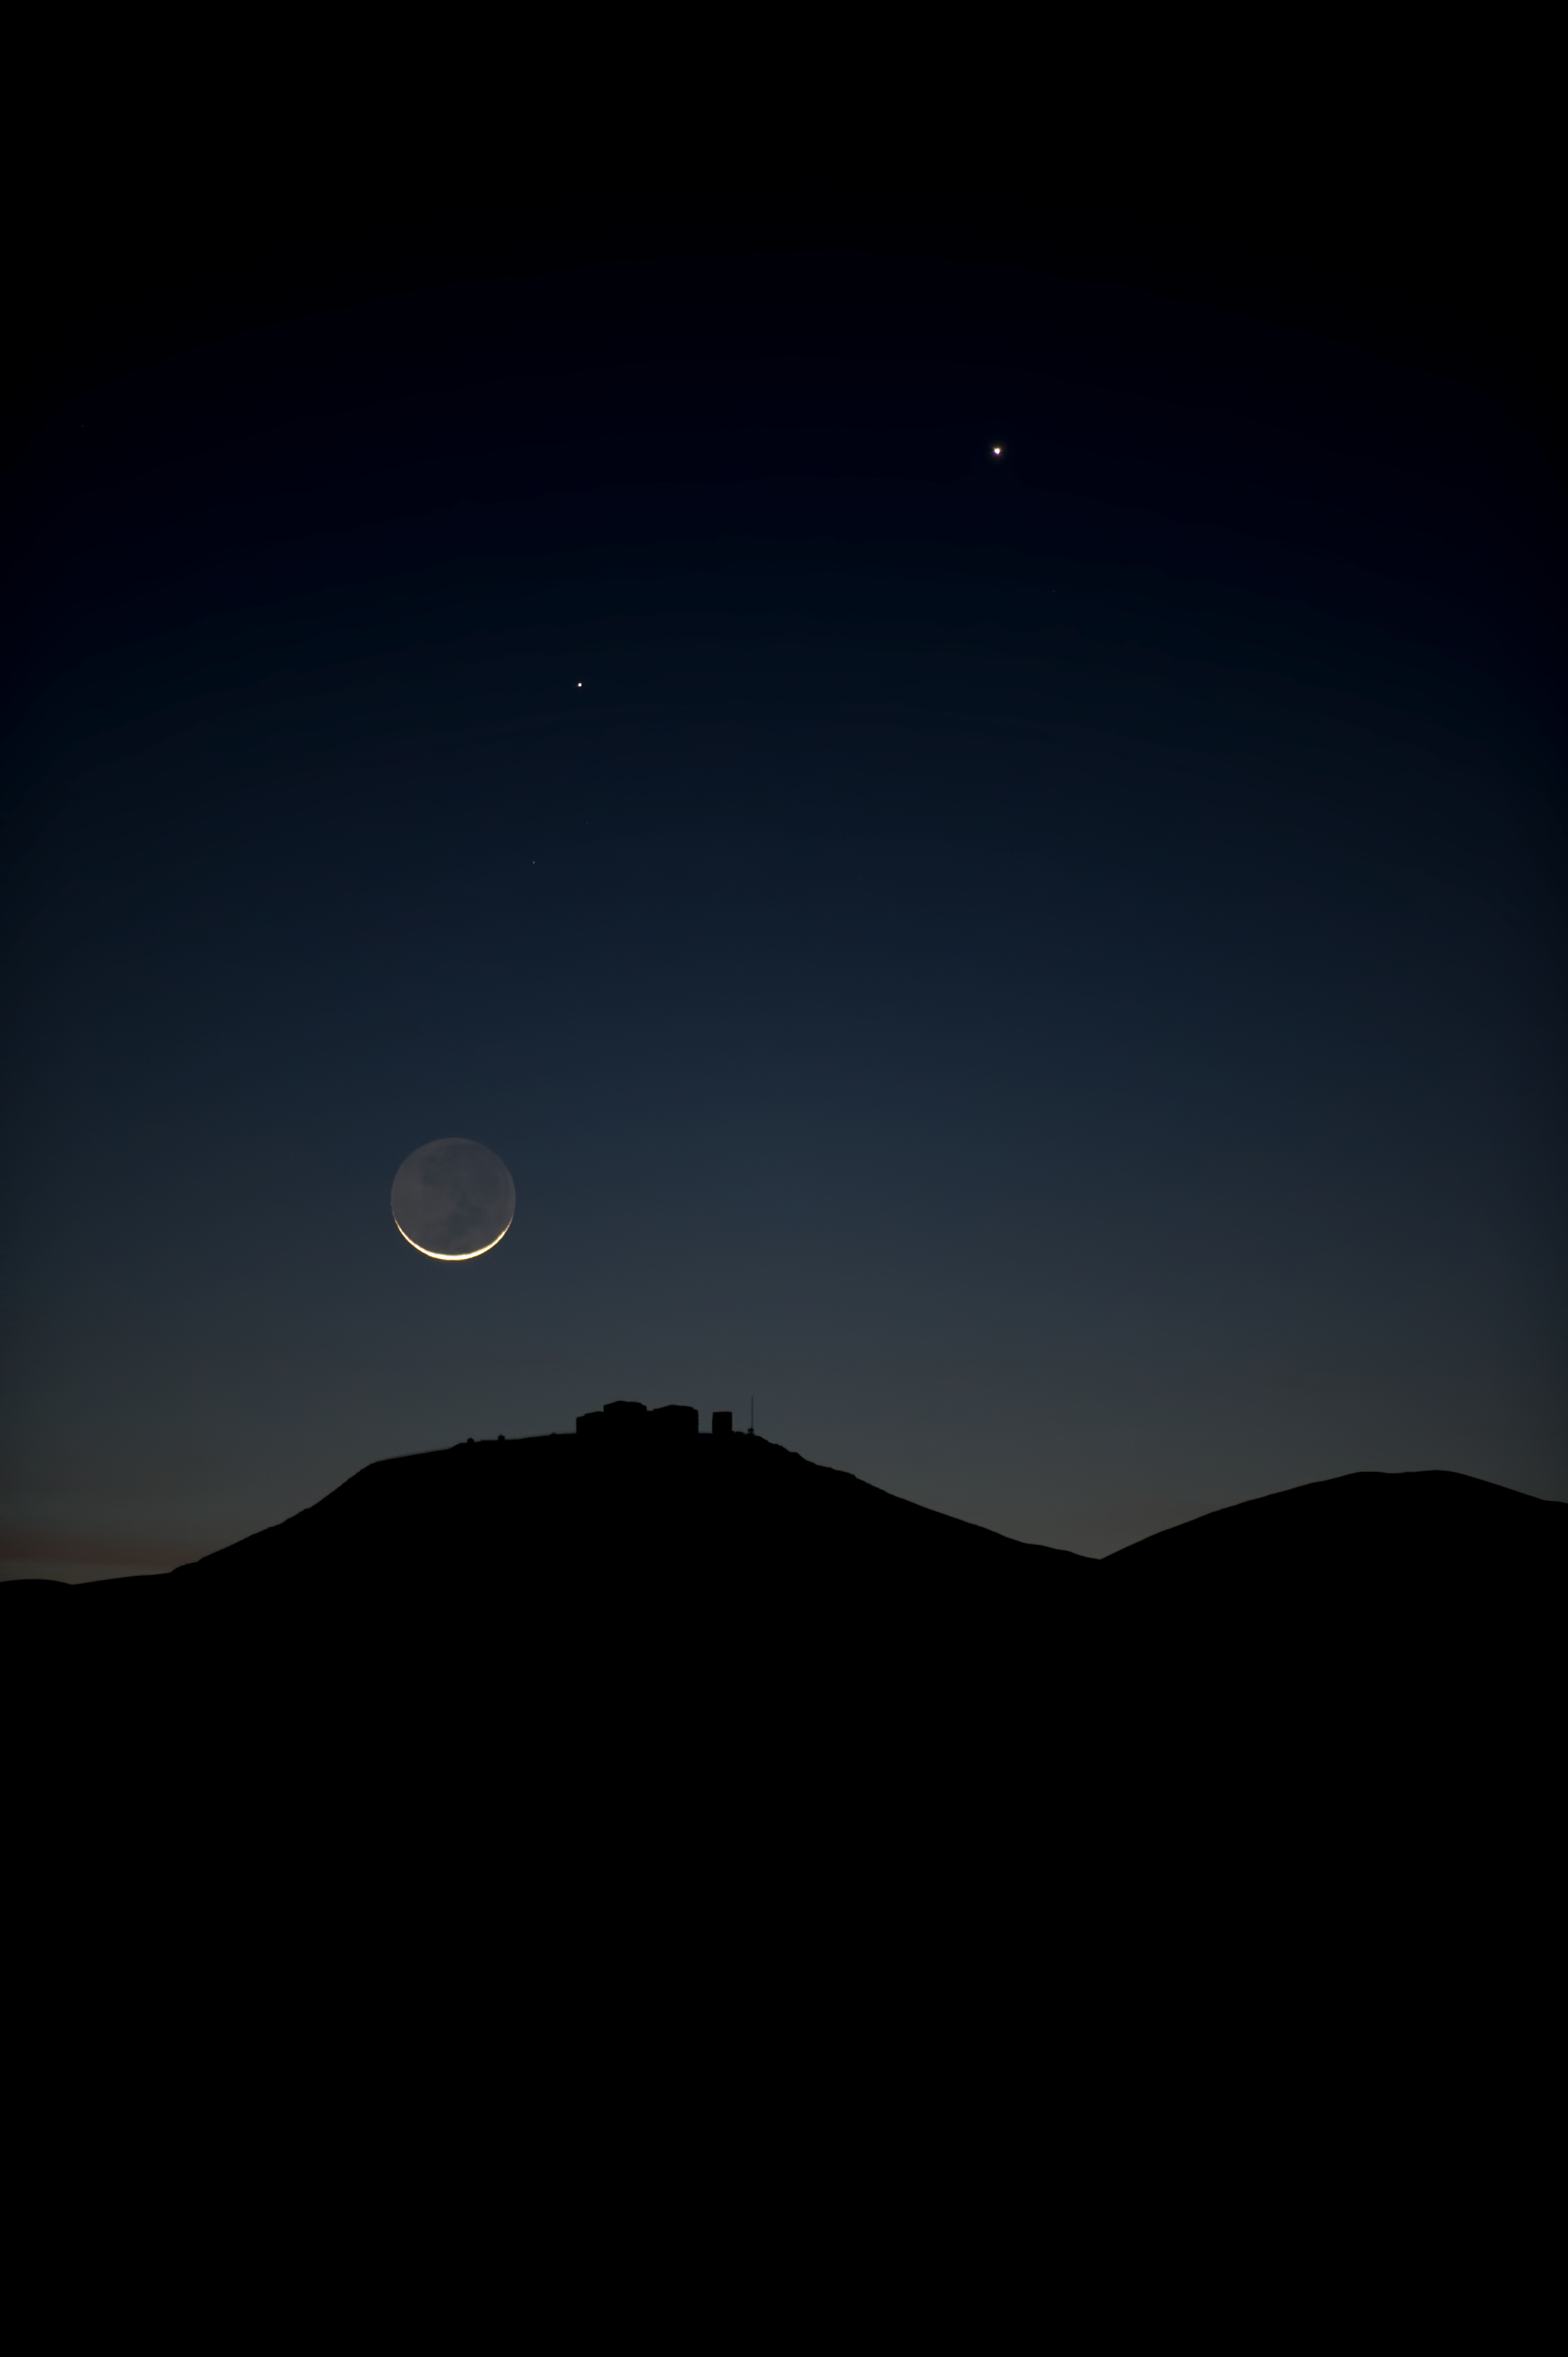

Crescent

The crescent Moon hangs low in the sky, seemingly within arms reach of Paranal.

Credit: ESO/C. Malin